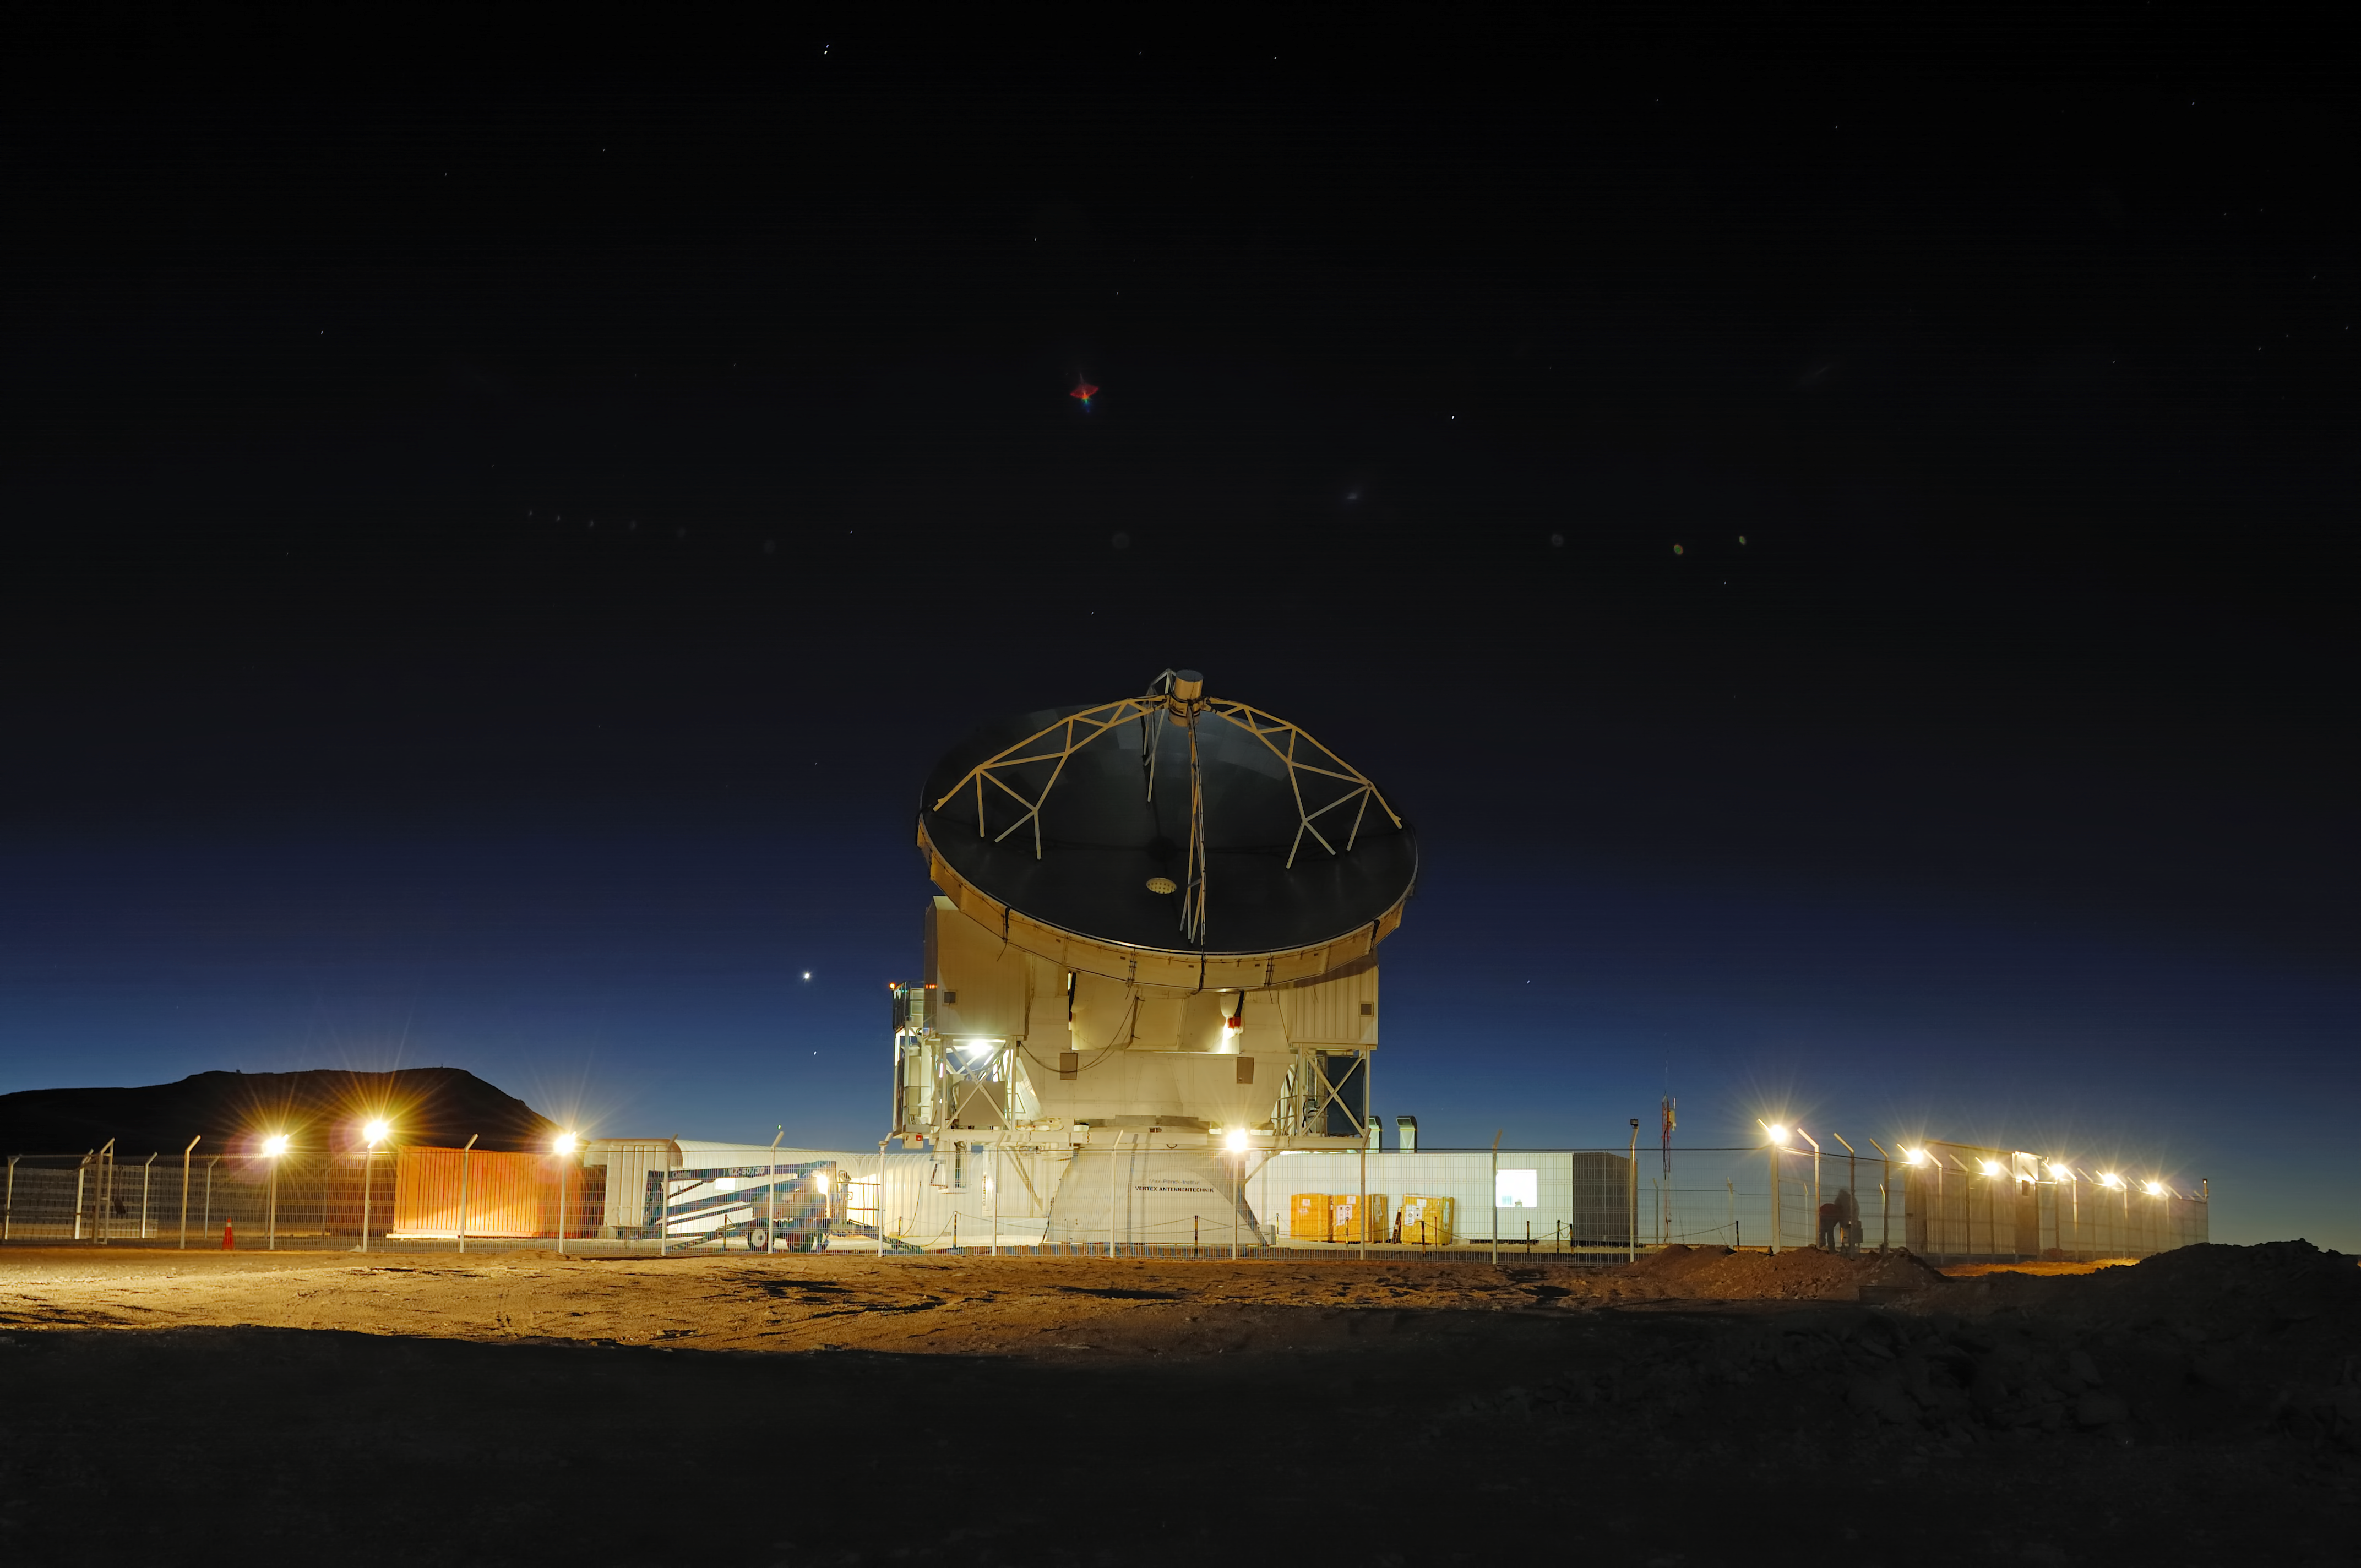

APEX

The Atacama Pathfinder Experiment (APEX) is a radio telescope located at 5,100 meters above sea level, at the Llano de Chajnantor Observatory in the Atacama desert, in northern Chile, 50 kilometers to the east of San Pedro de Atacama. The main dish has a diameter of 12 meters and consists of 264 aluminium panels with an average surface accuracy of 17 micrometres (r.m.s.). The telescope was officially inaugurated on September 25, 2005.

Credit: ESO/F.Kamphues